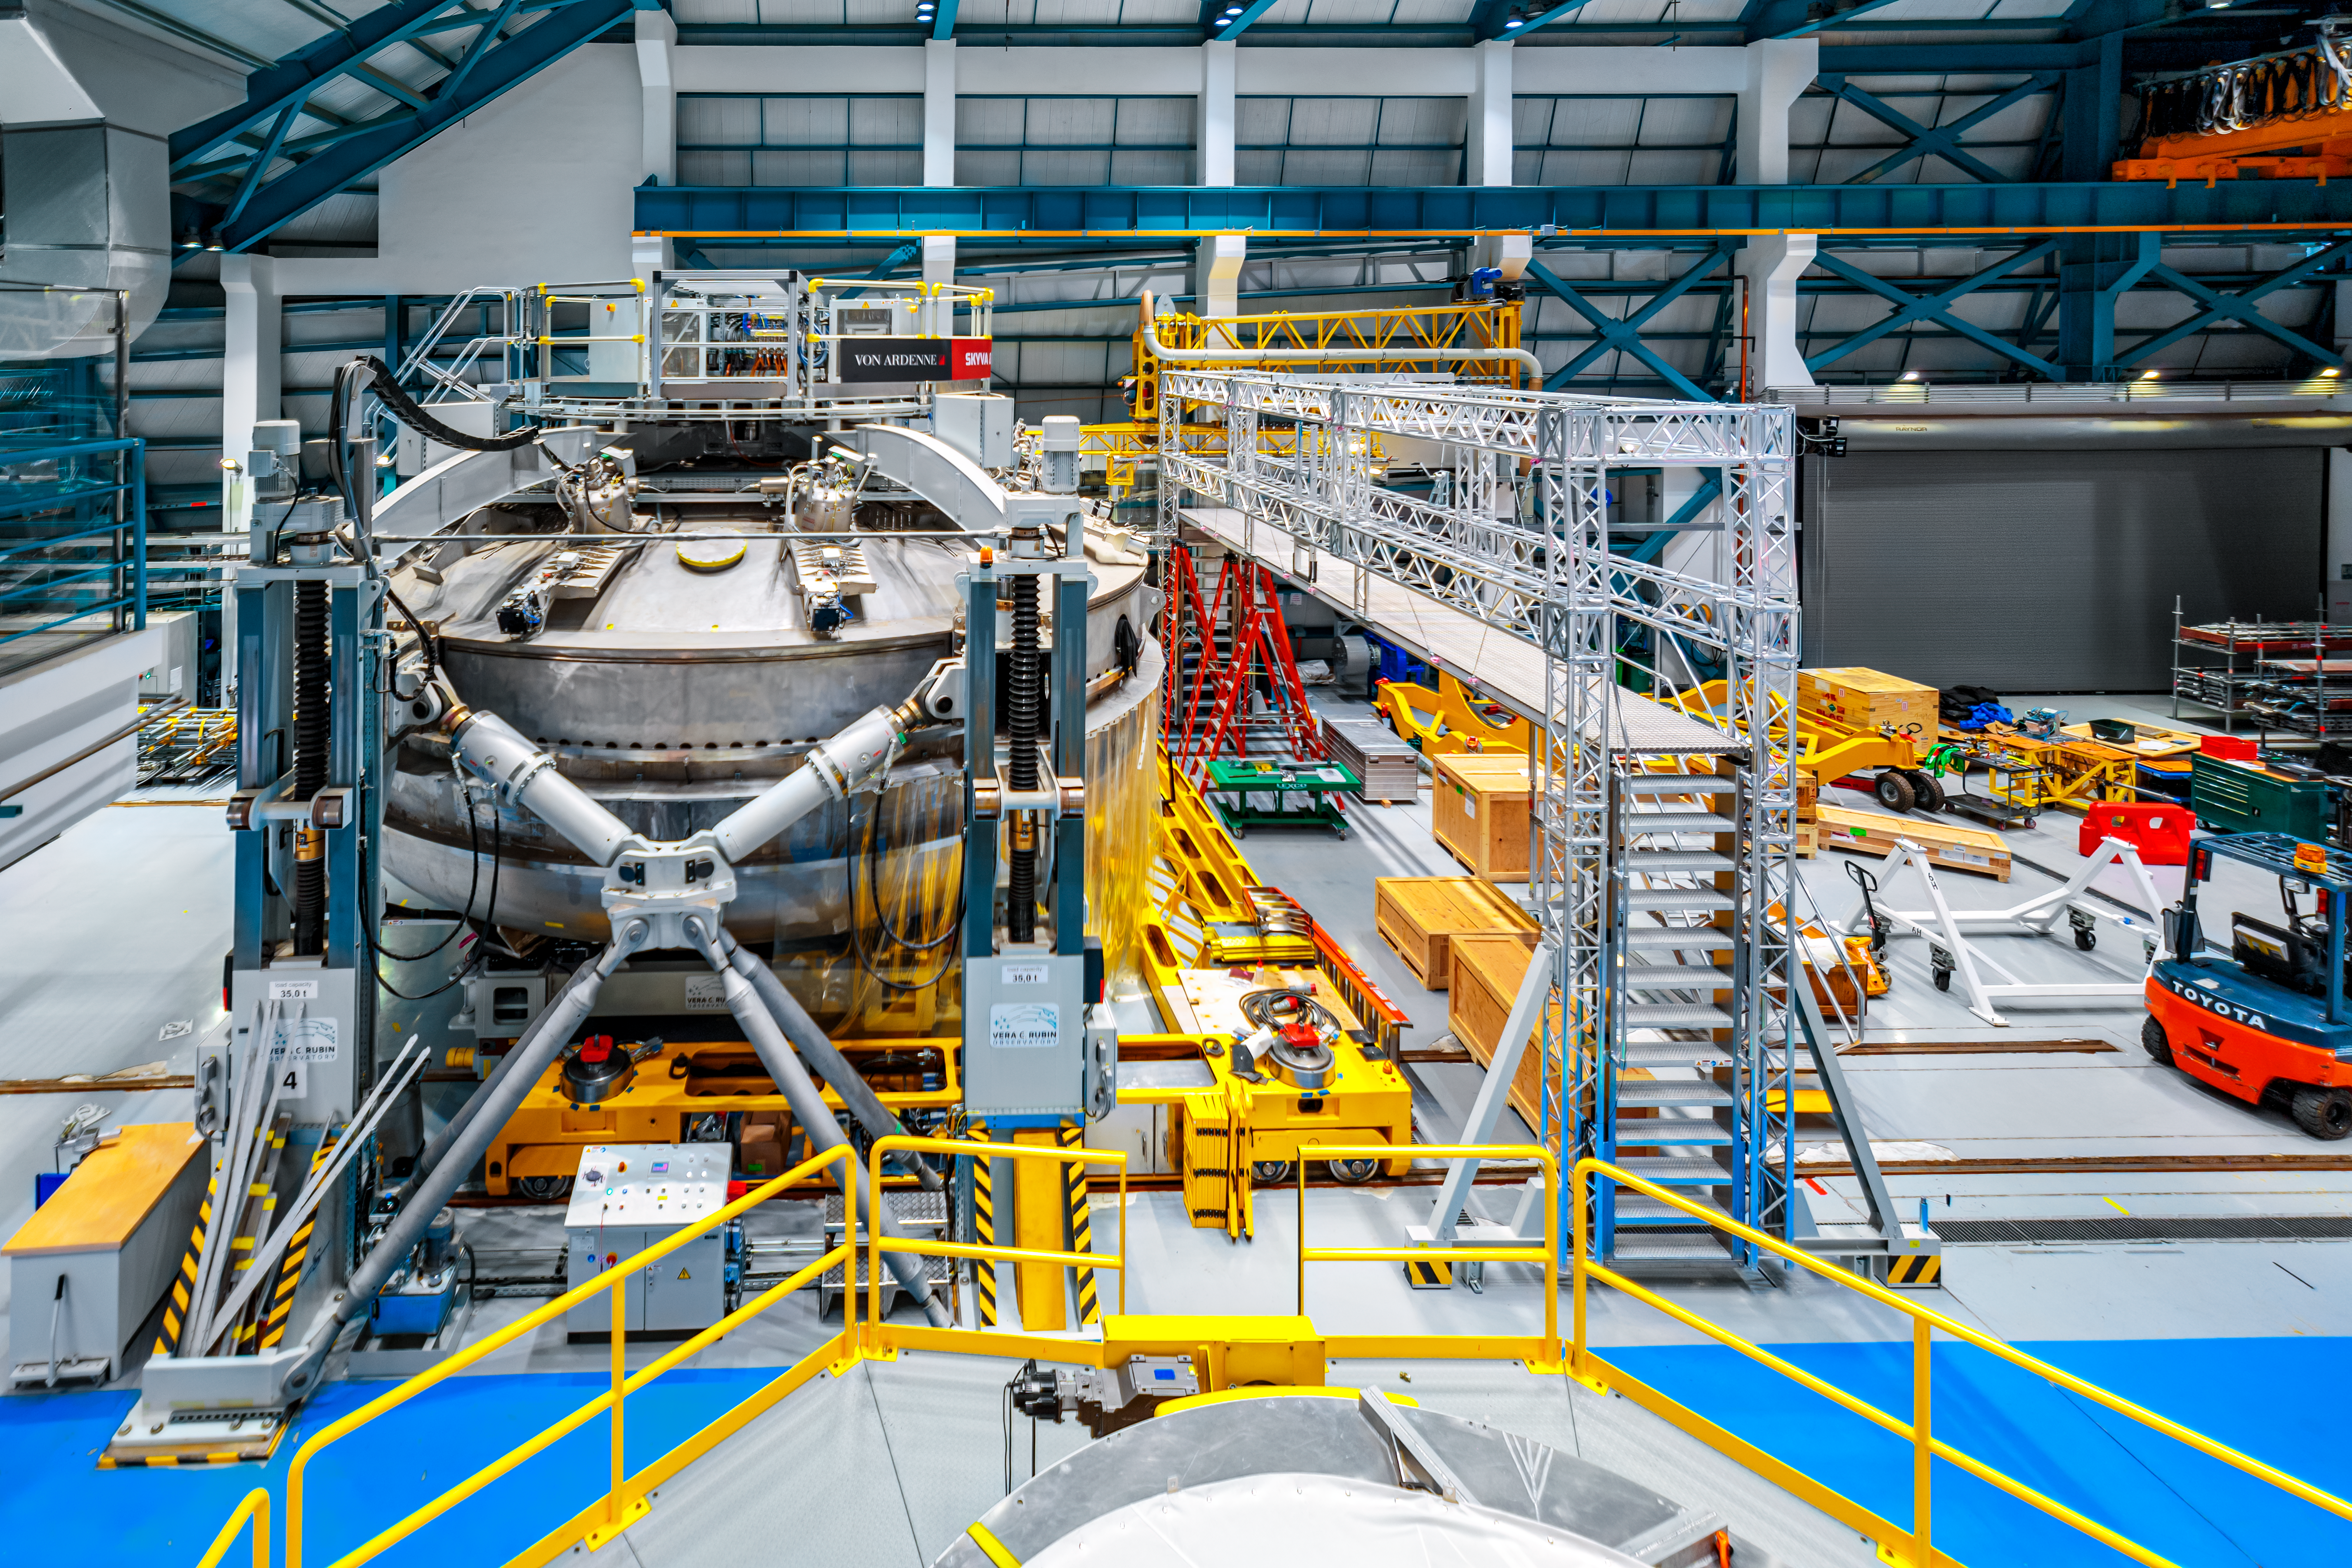

Rubin Mirror Coating Chamber

The mirror coating chamber at NSF-DOE Vera C. Rubin Observatory.

Credit: RubinObs/NOIRLab/SLAC/NSF/DOE/AURA/P. Horálek